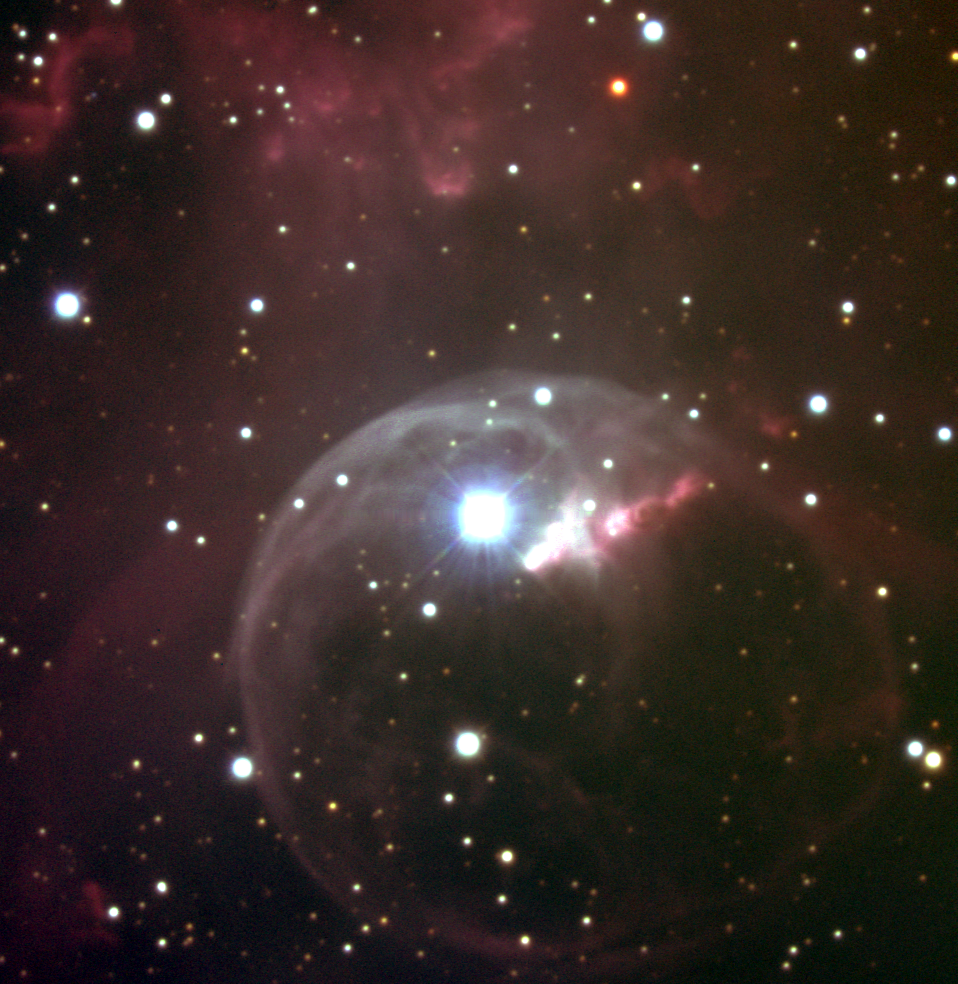

The Bubble Nebula, NGC 7635

The Bubble Nebula is a shell of gas and dust carved out by the stellar wind of the massive central star (BD+602522, for the cognoscenti), and ionized by the same star's high-energy light. The Bubble Nebula is in the constellation Cassiopeia, and is bright enough to be seen with a small telescope. It is about 10 light-years across, and is part of a much larger complex of stars and gaseous shells. This picture was created from several exposures in each of three filters made with the T1KA CCD camera at the Kitt Peak National Observatory's 2.1-meter telescope in August of 1999. See also the wide-angle view of the Bubble, including M52.

Credit: Doug Williams NOIRLab/NSF/AURA